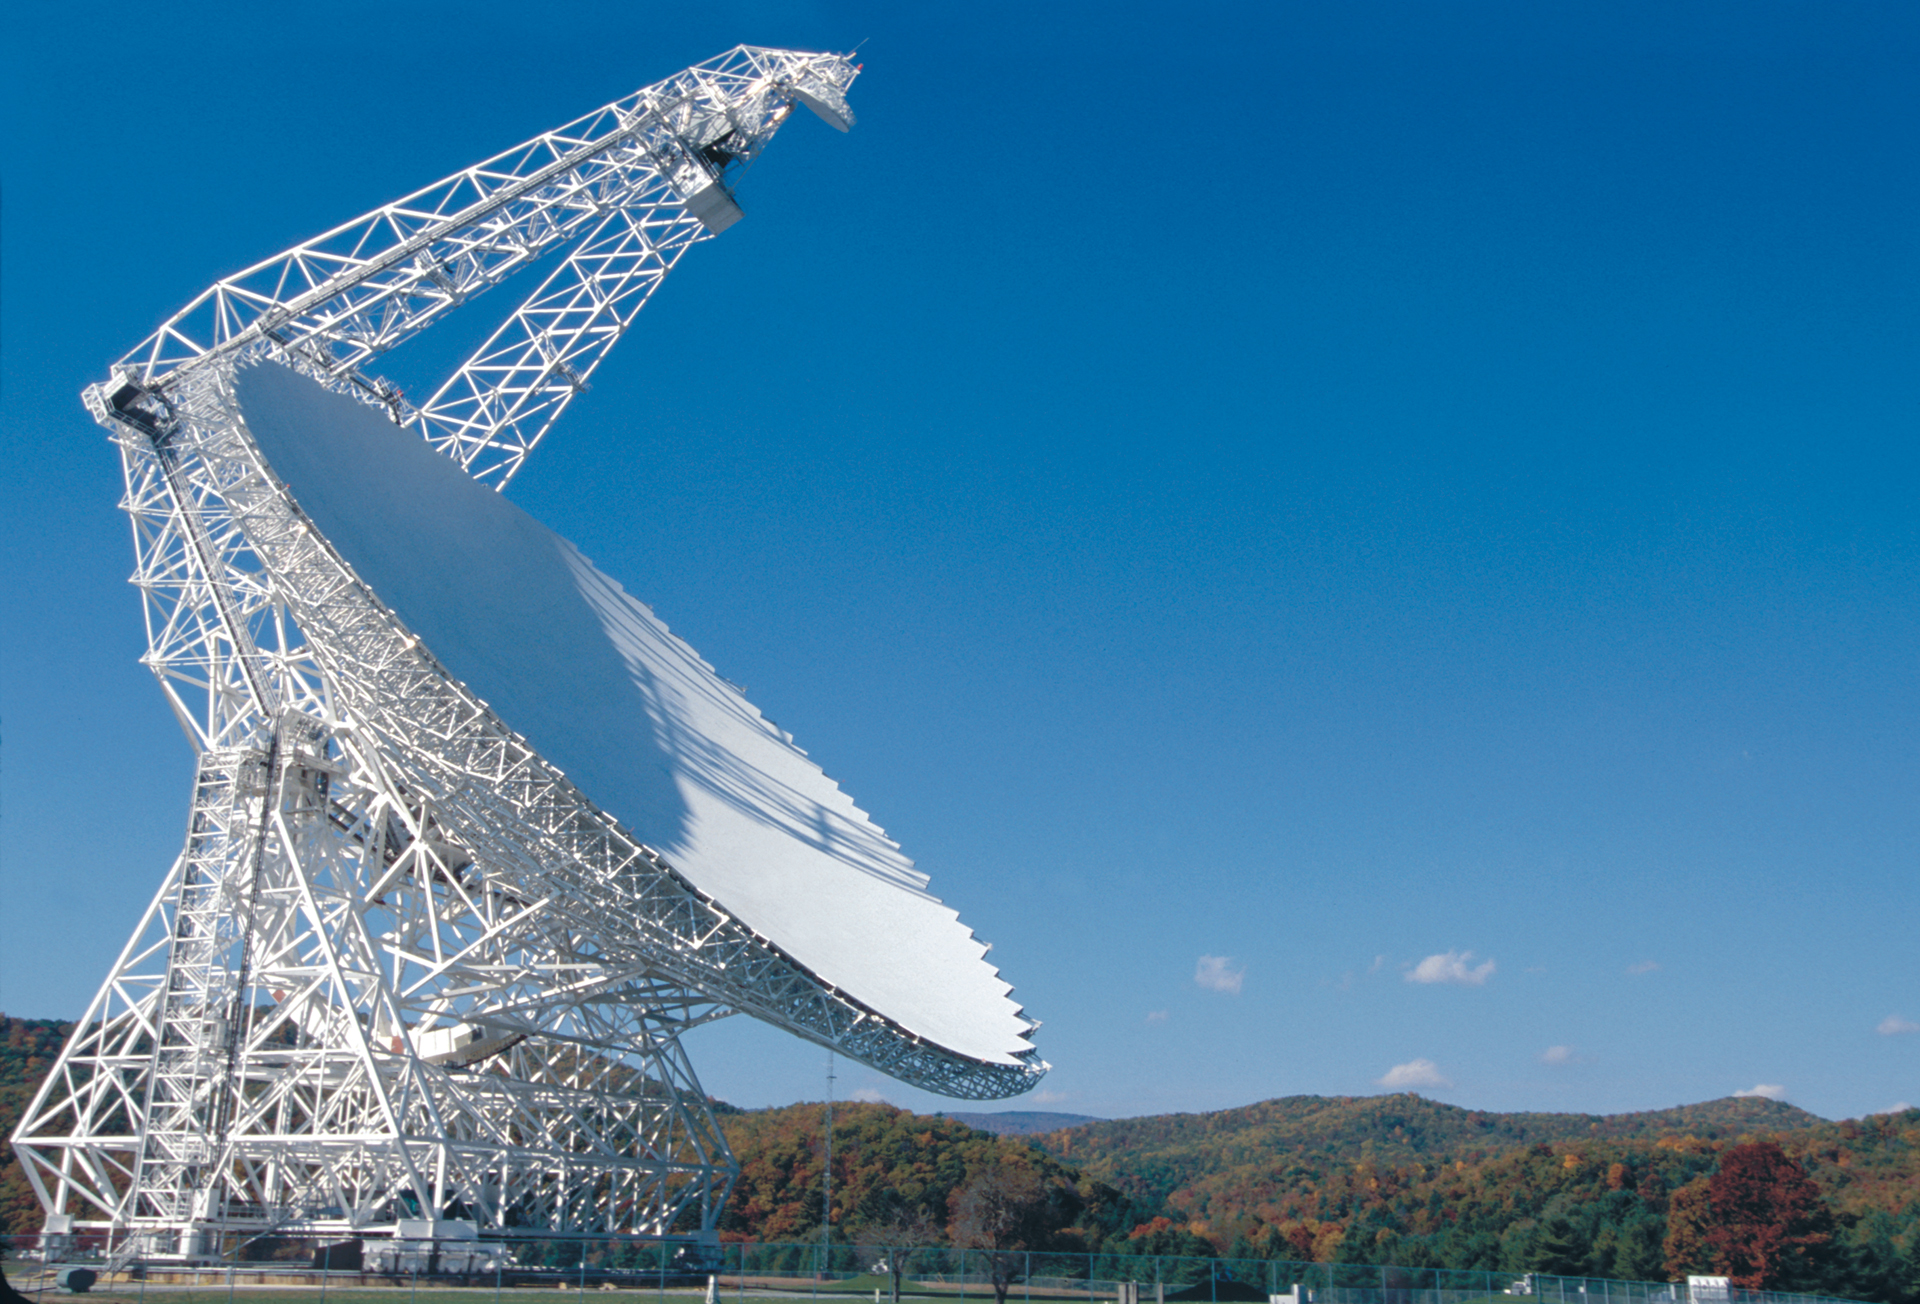

Postcard Perfect GBT

The Green Bank Telescope is the world's largest, fully-steerable telescope. Its freedom of motion allows it to see 85% of the skies surrounding the planet.

Credit: NRAO/AUI/NSF